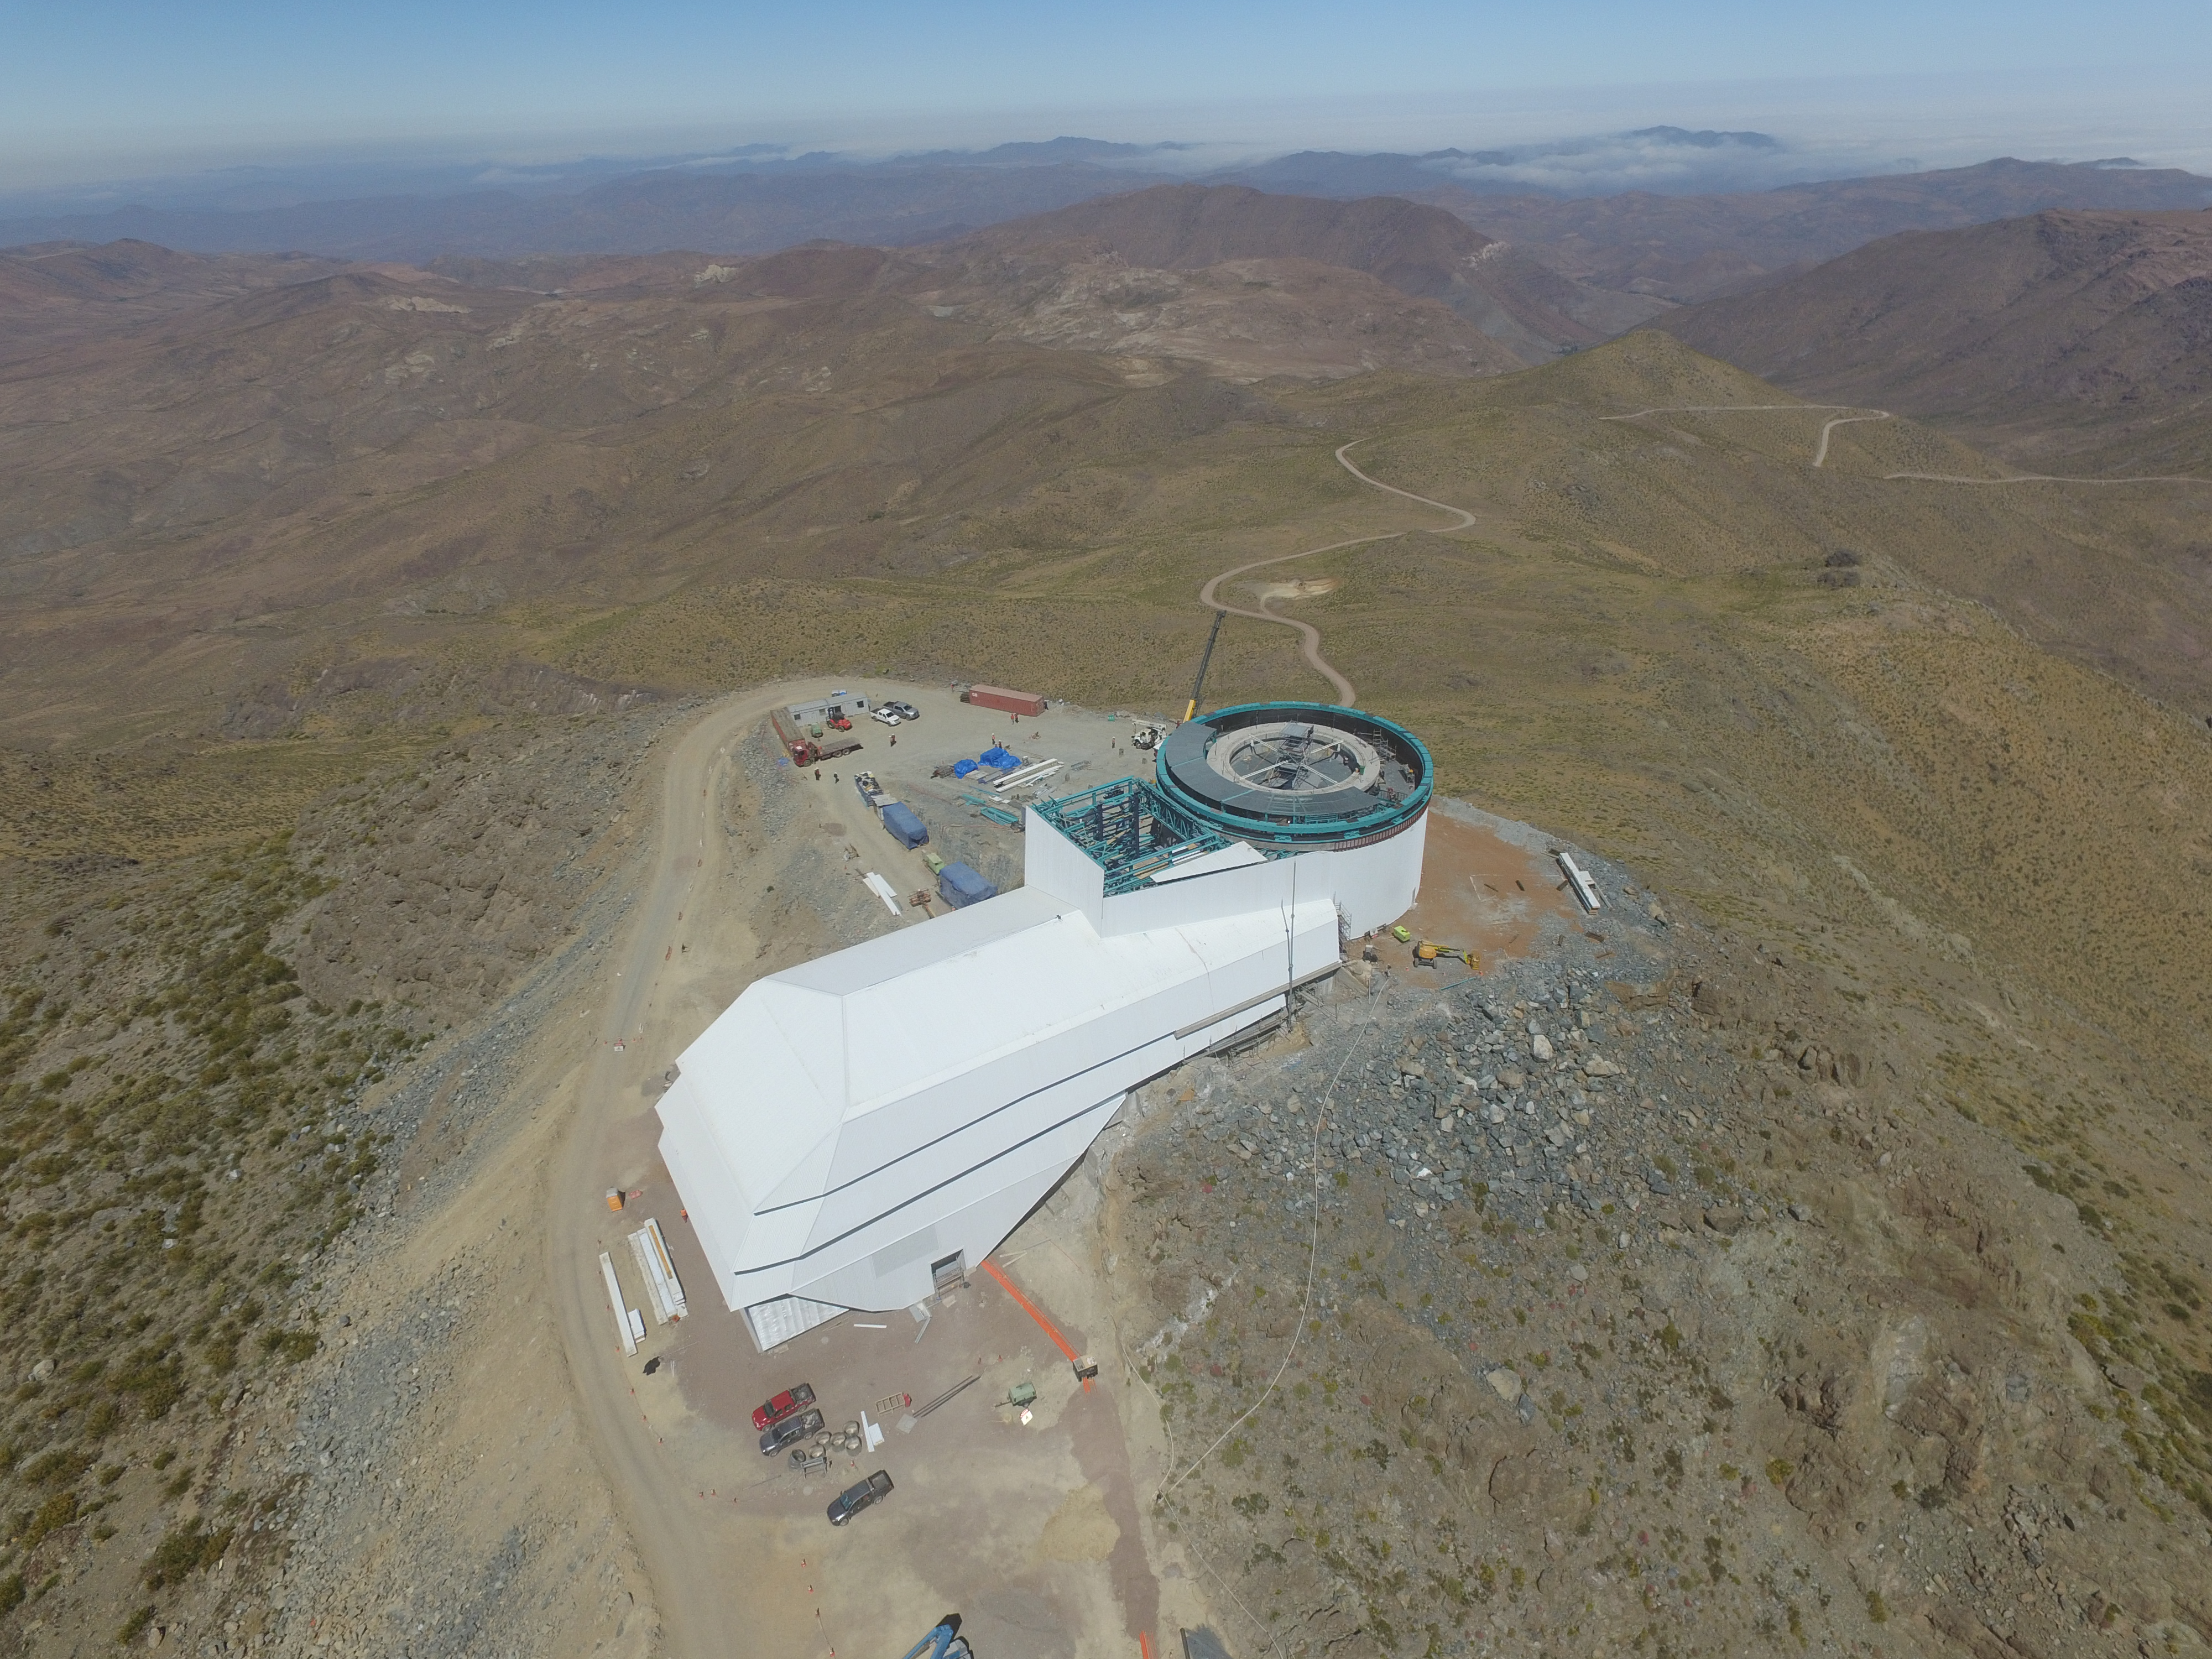

Drone Photo of LSST Facility and Environs December 2017

LSST Assembly Integration Verification (AIV) Manager Jacques Sebag submitted these aerial drone photos of the LSST facility, taken on December 28. The photos were taken after the LSST team collaborated with subcontractor Besalco to move the facility mobile roof to the flat area located on the north side of the lower enclosure. Congratulations to all for this achievement at the end of 2017!

Credit: Rubin Observatory/NSF/AURA